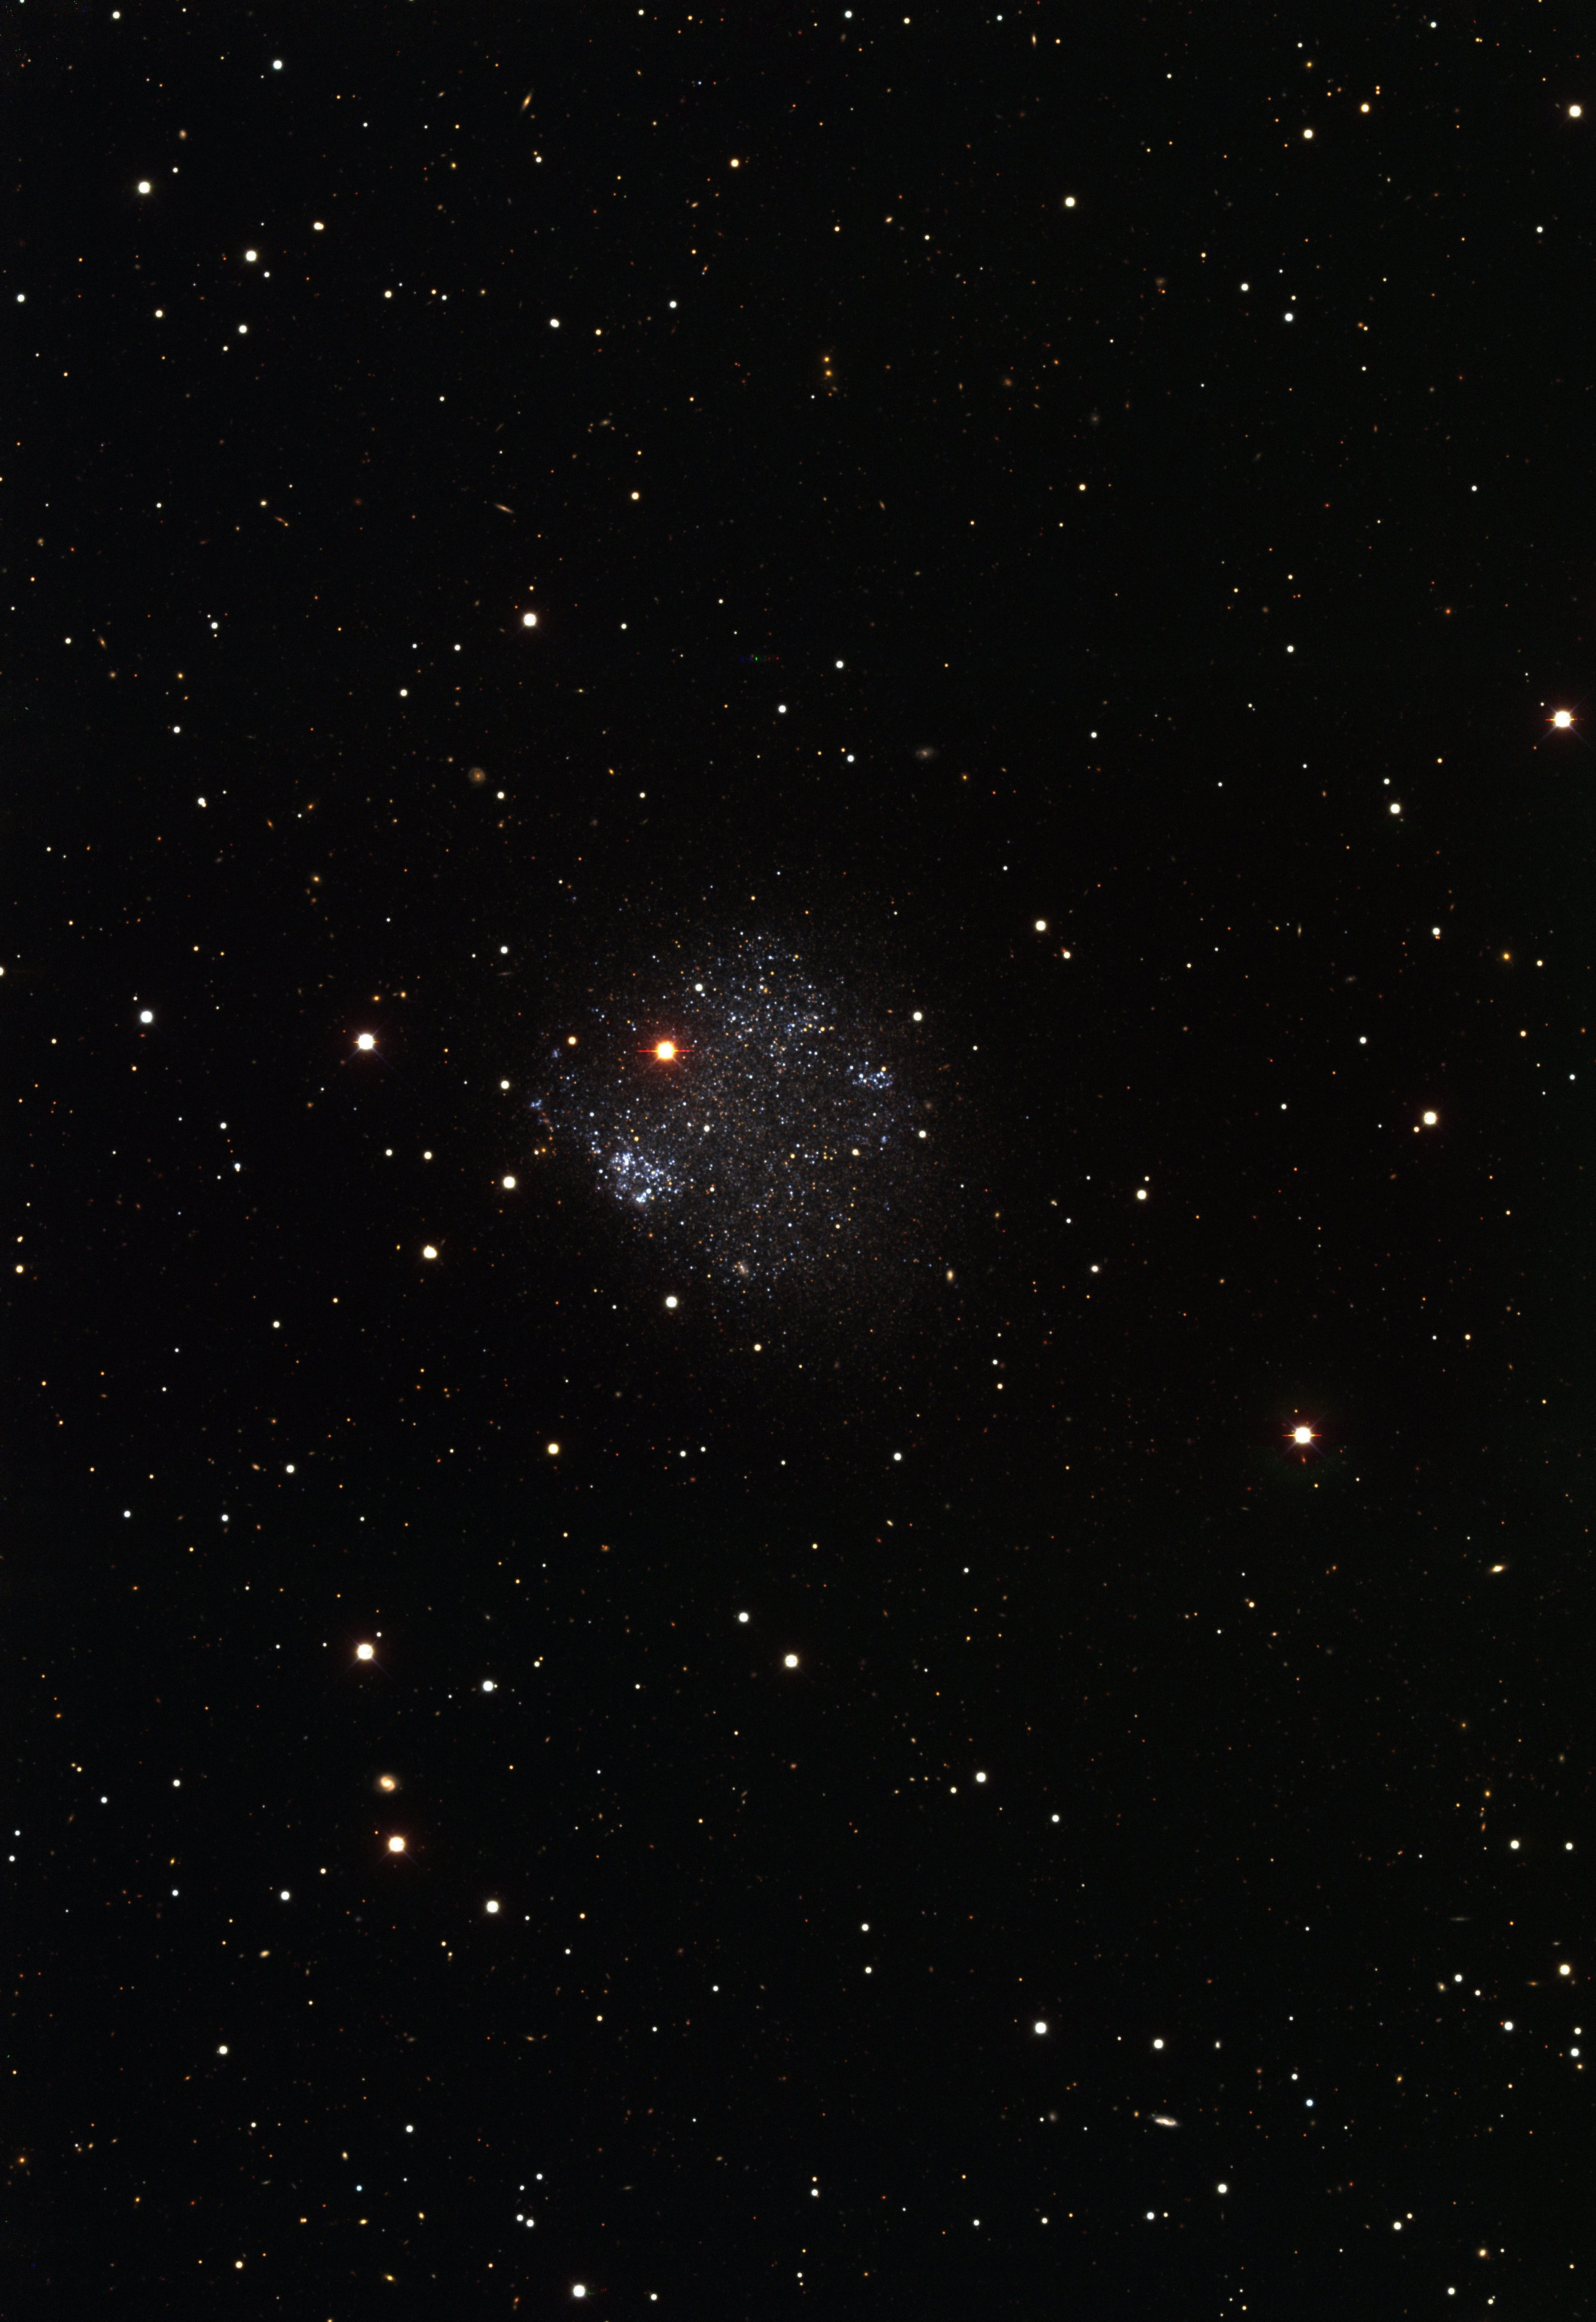

The Local Group dwarf galaxy Sextans A

The Local Group dwarf galaxy Sextans A, as observed with the KPNO Mayall 4-m telescope and Mosaic camera as part of the NOAO-sponsored Local Group Survey (PI: Philip Massey, Lowell Observatory). The image is a true-color combination of images in three of the filters used by the survey. The full complement of survey data include images in broad-band/ UBVRI/, as well as through filters centered on the H-alpha, [SII], and [OIII] emission lines. All of the data, description of the analysis, and UBVRI photometry are available through the Local Group Survey website.

Credit: P. Massey/Lowell Observatory and K. Olsen/NOIRLab/NSF/AURA/